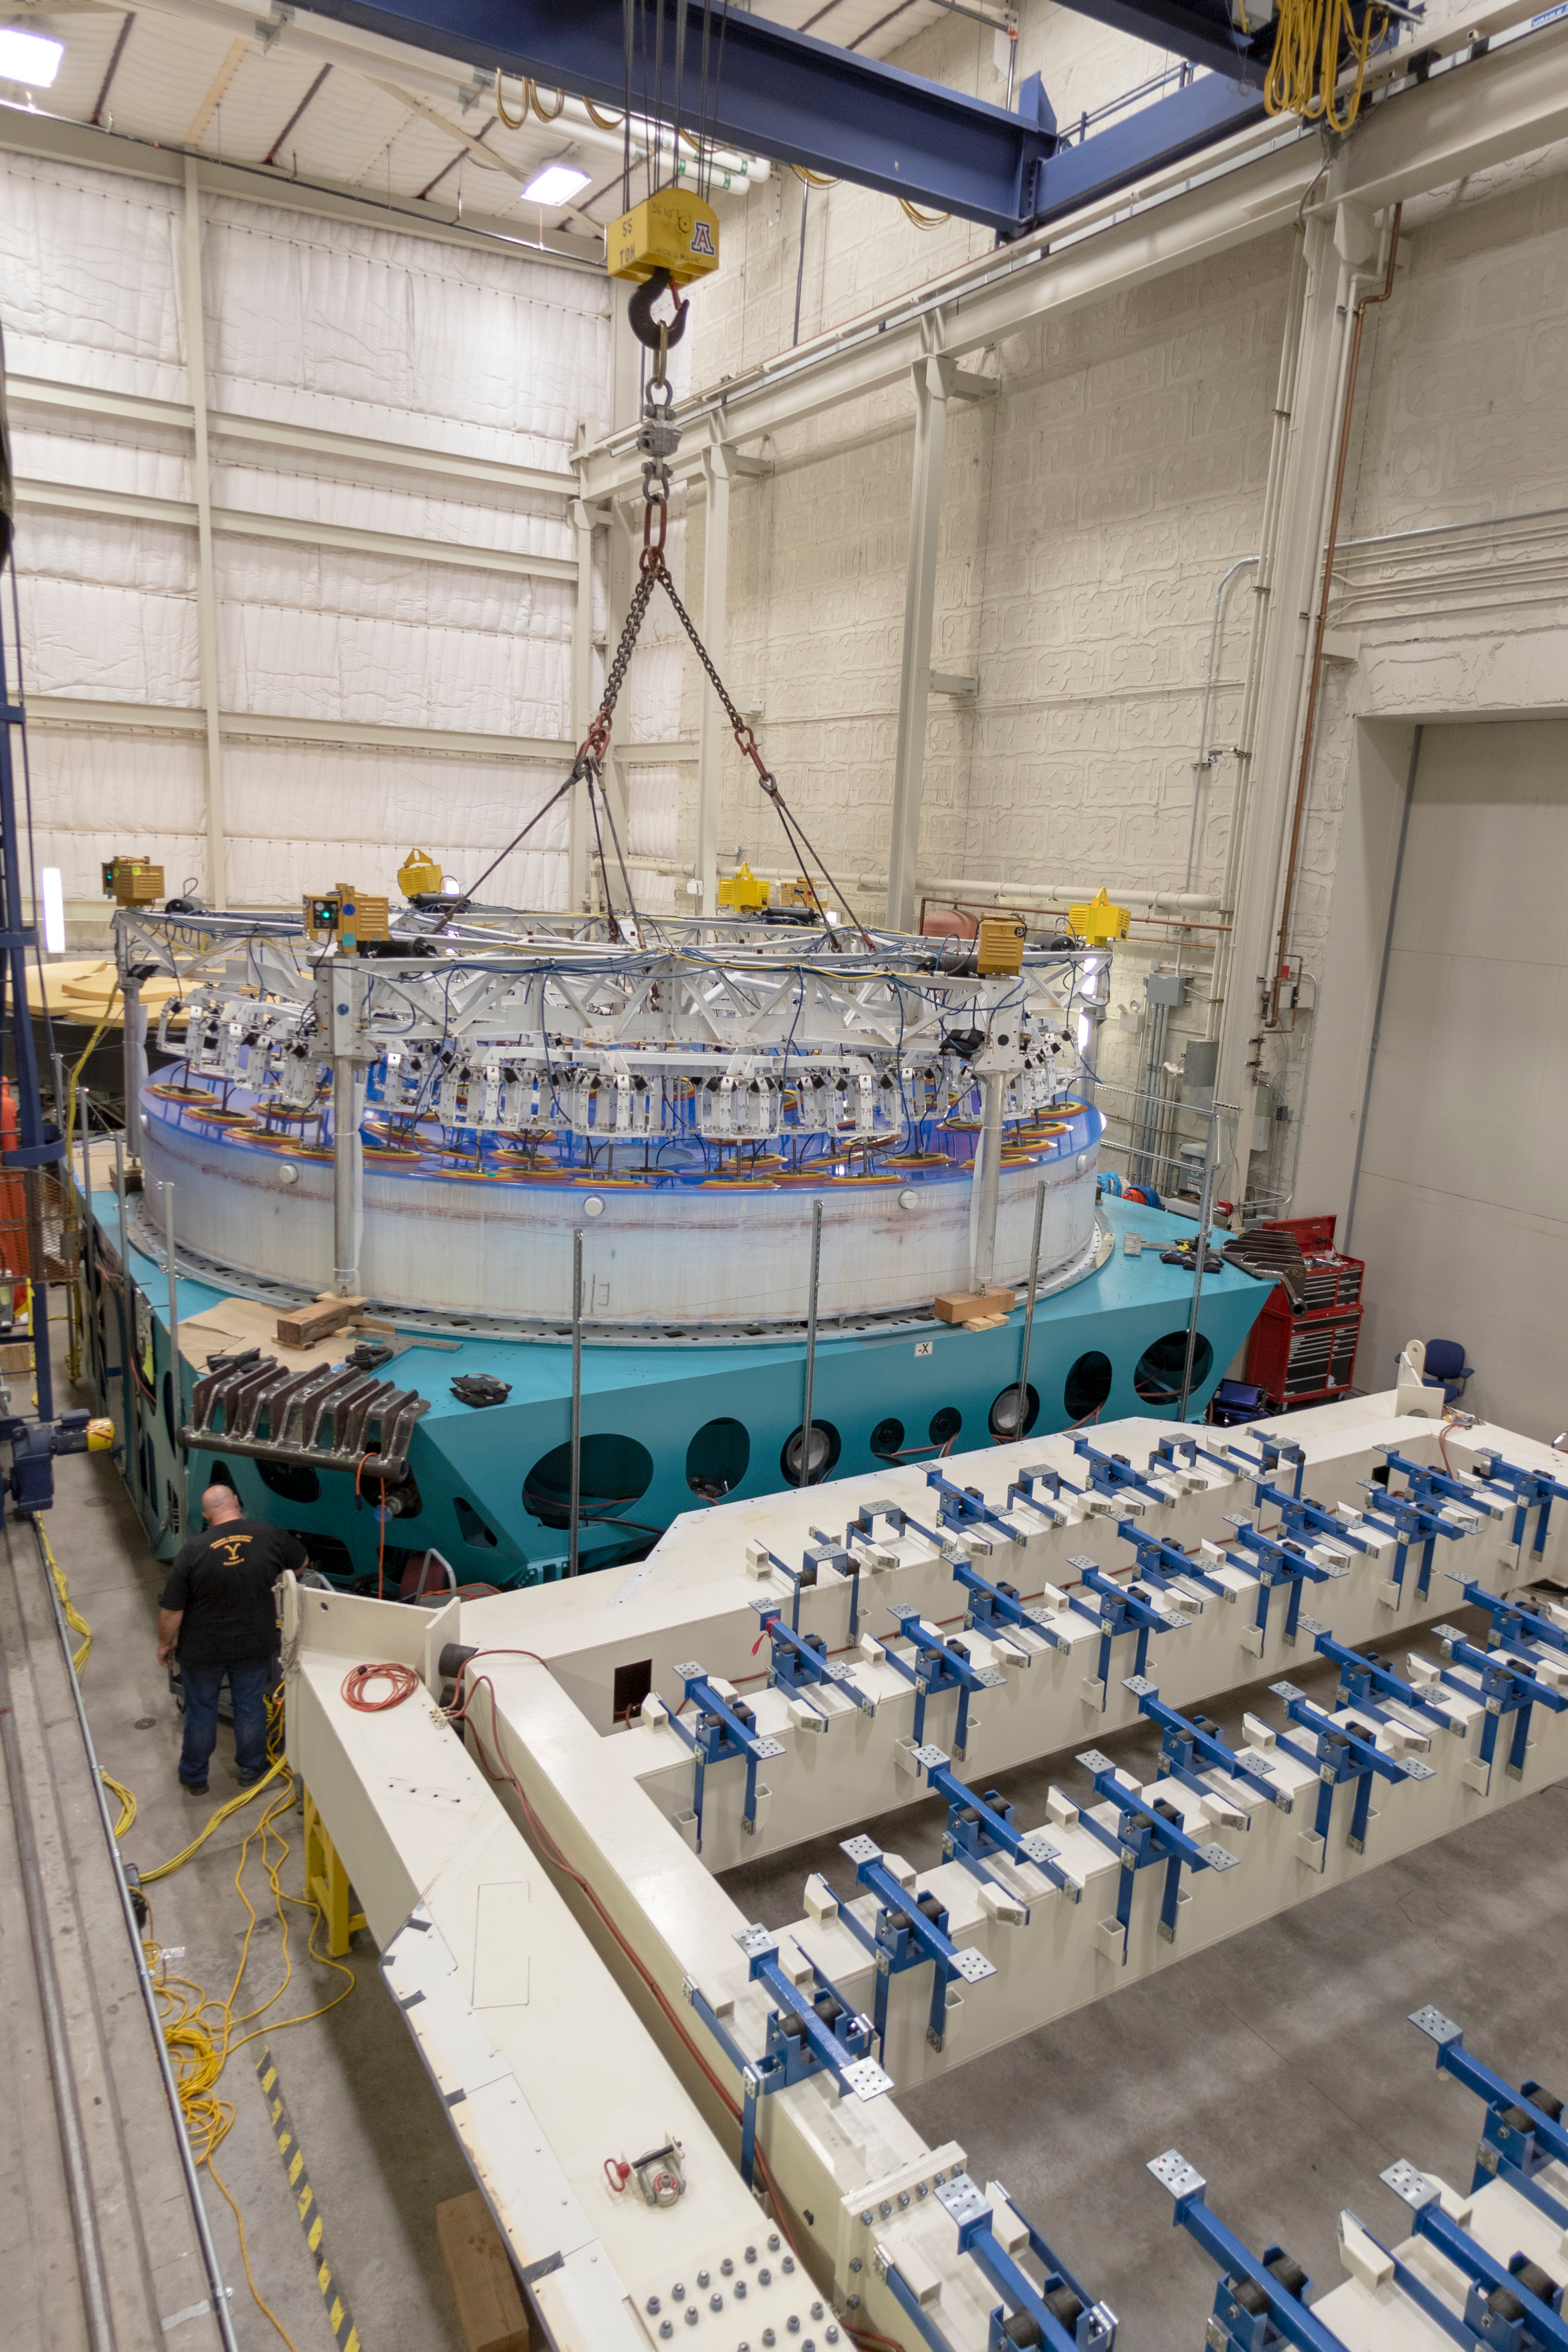

M1M3 Lifted into Transport Container

On March 12, the LSST Primary/Tertiary Mirror (M1M3) was lifted into its transport/storage container using a custom vacuum lift.

Credit: Rubin Observatory/NSF/AURA